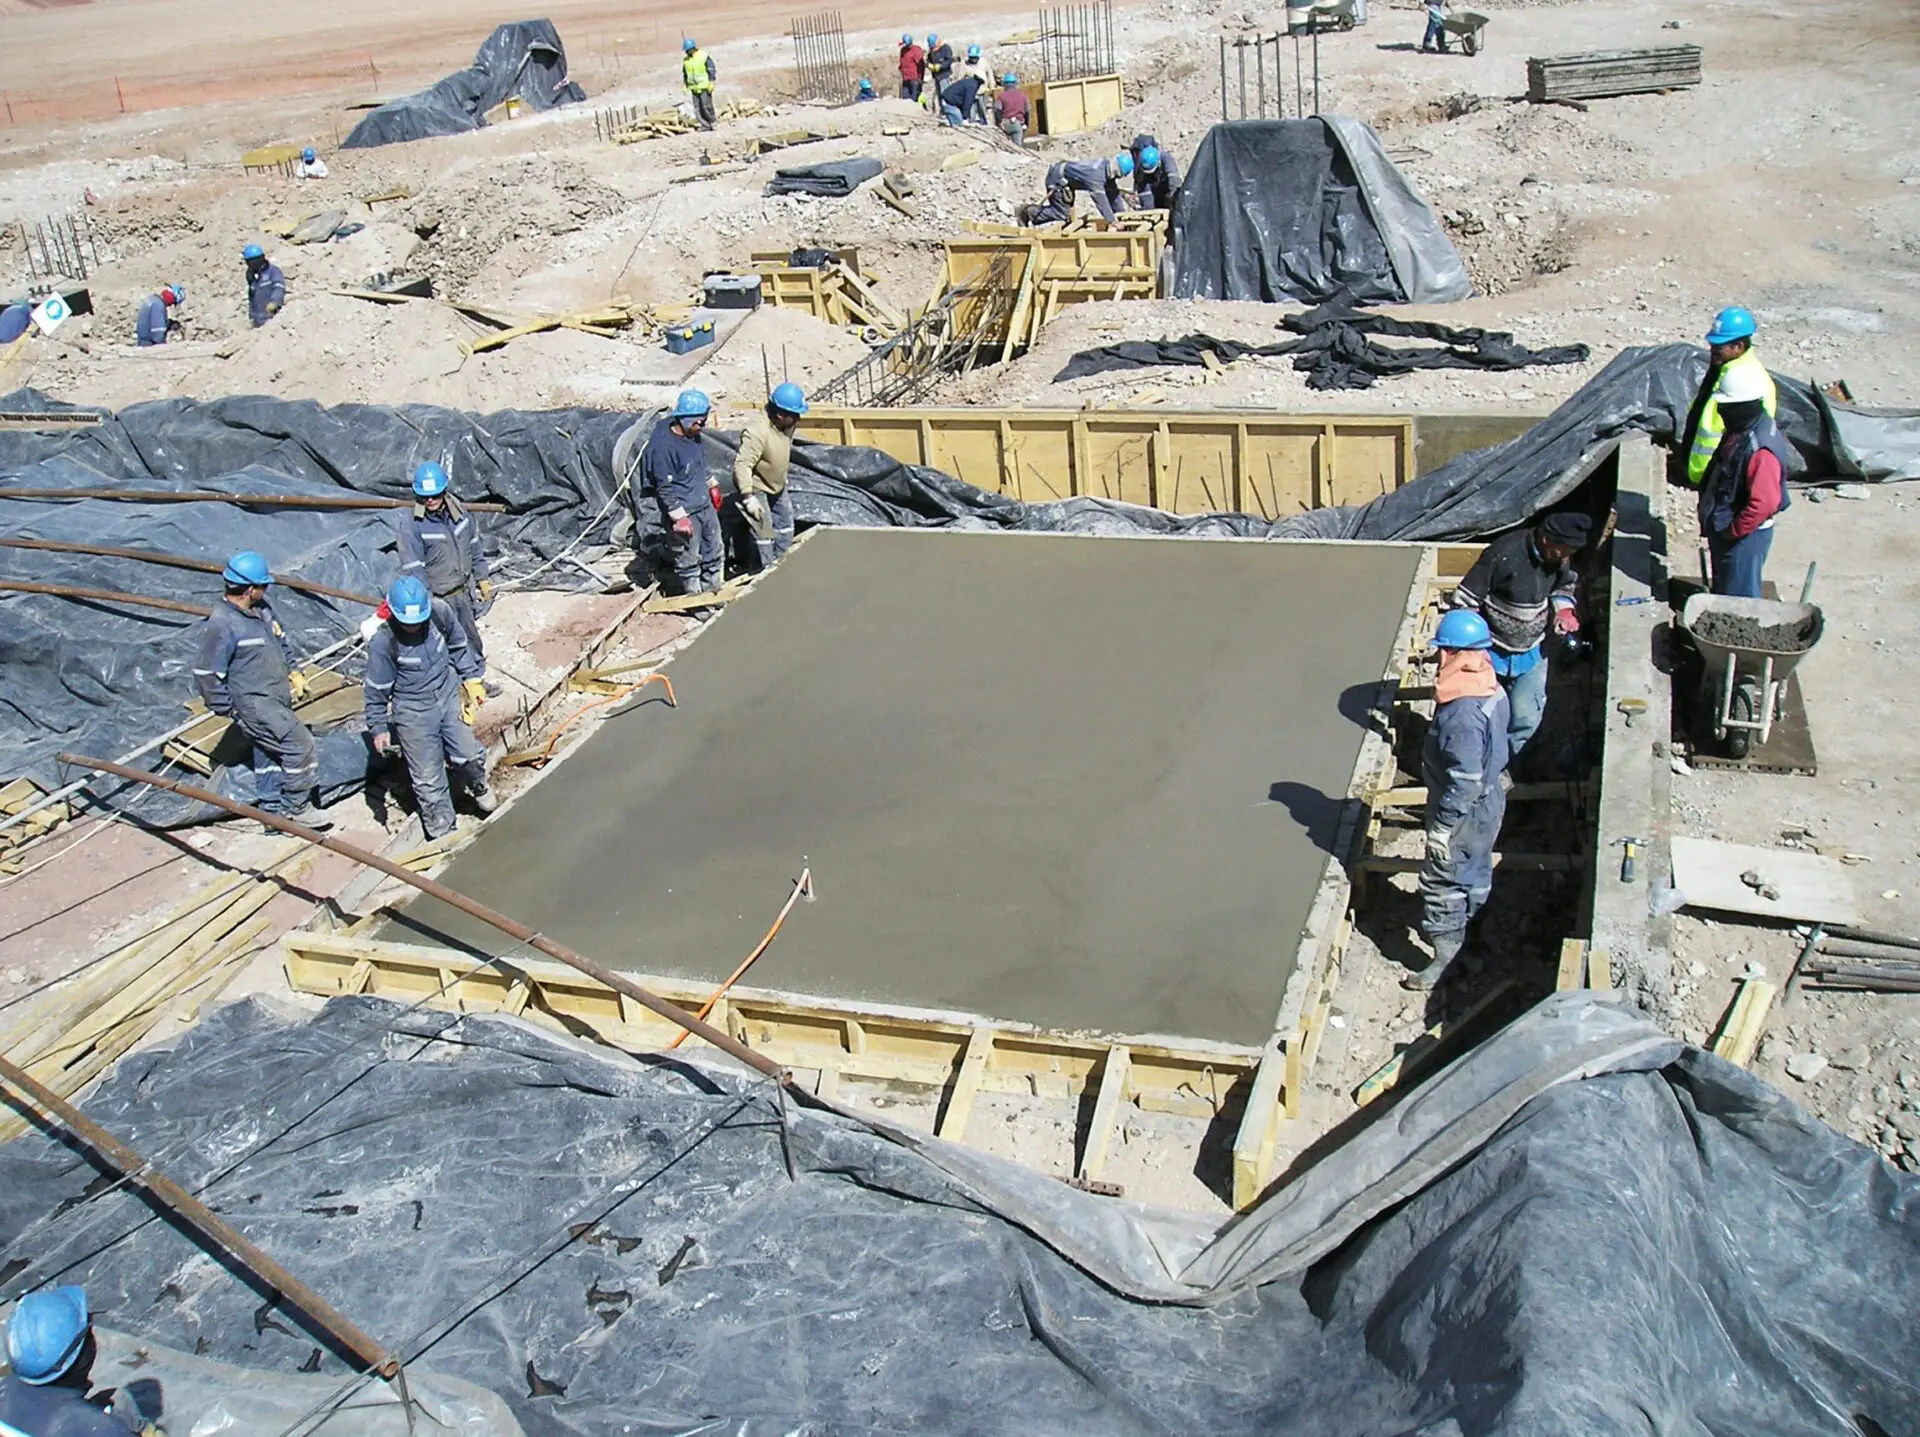

Construction of the Array Operations Site

Construction of the Array Operations Site (AOS) begins.

Credit: ALMA (ESO / NAOJ / NRAO)